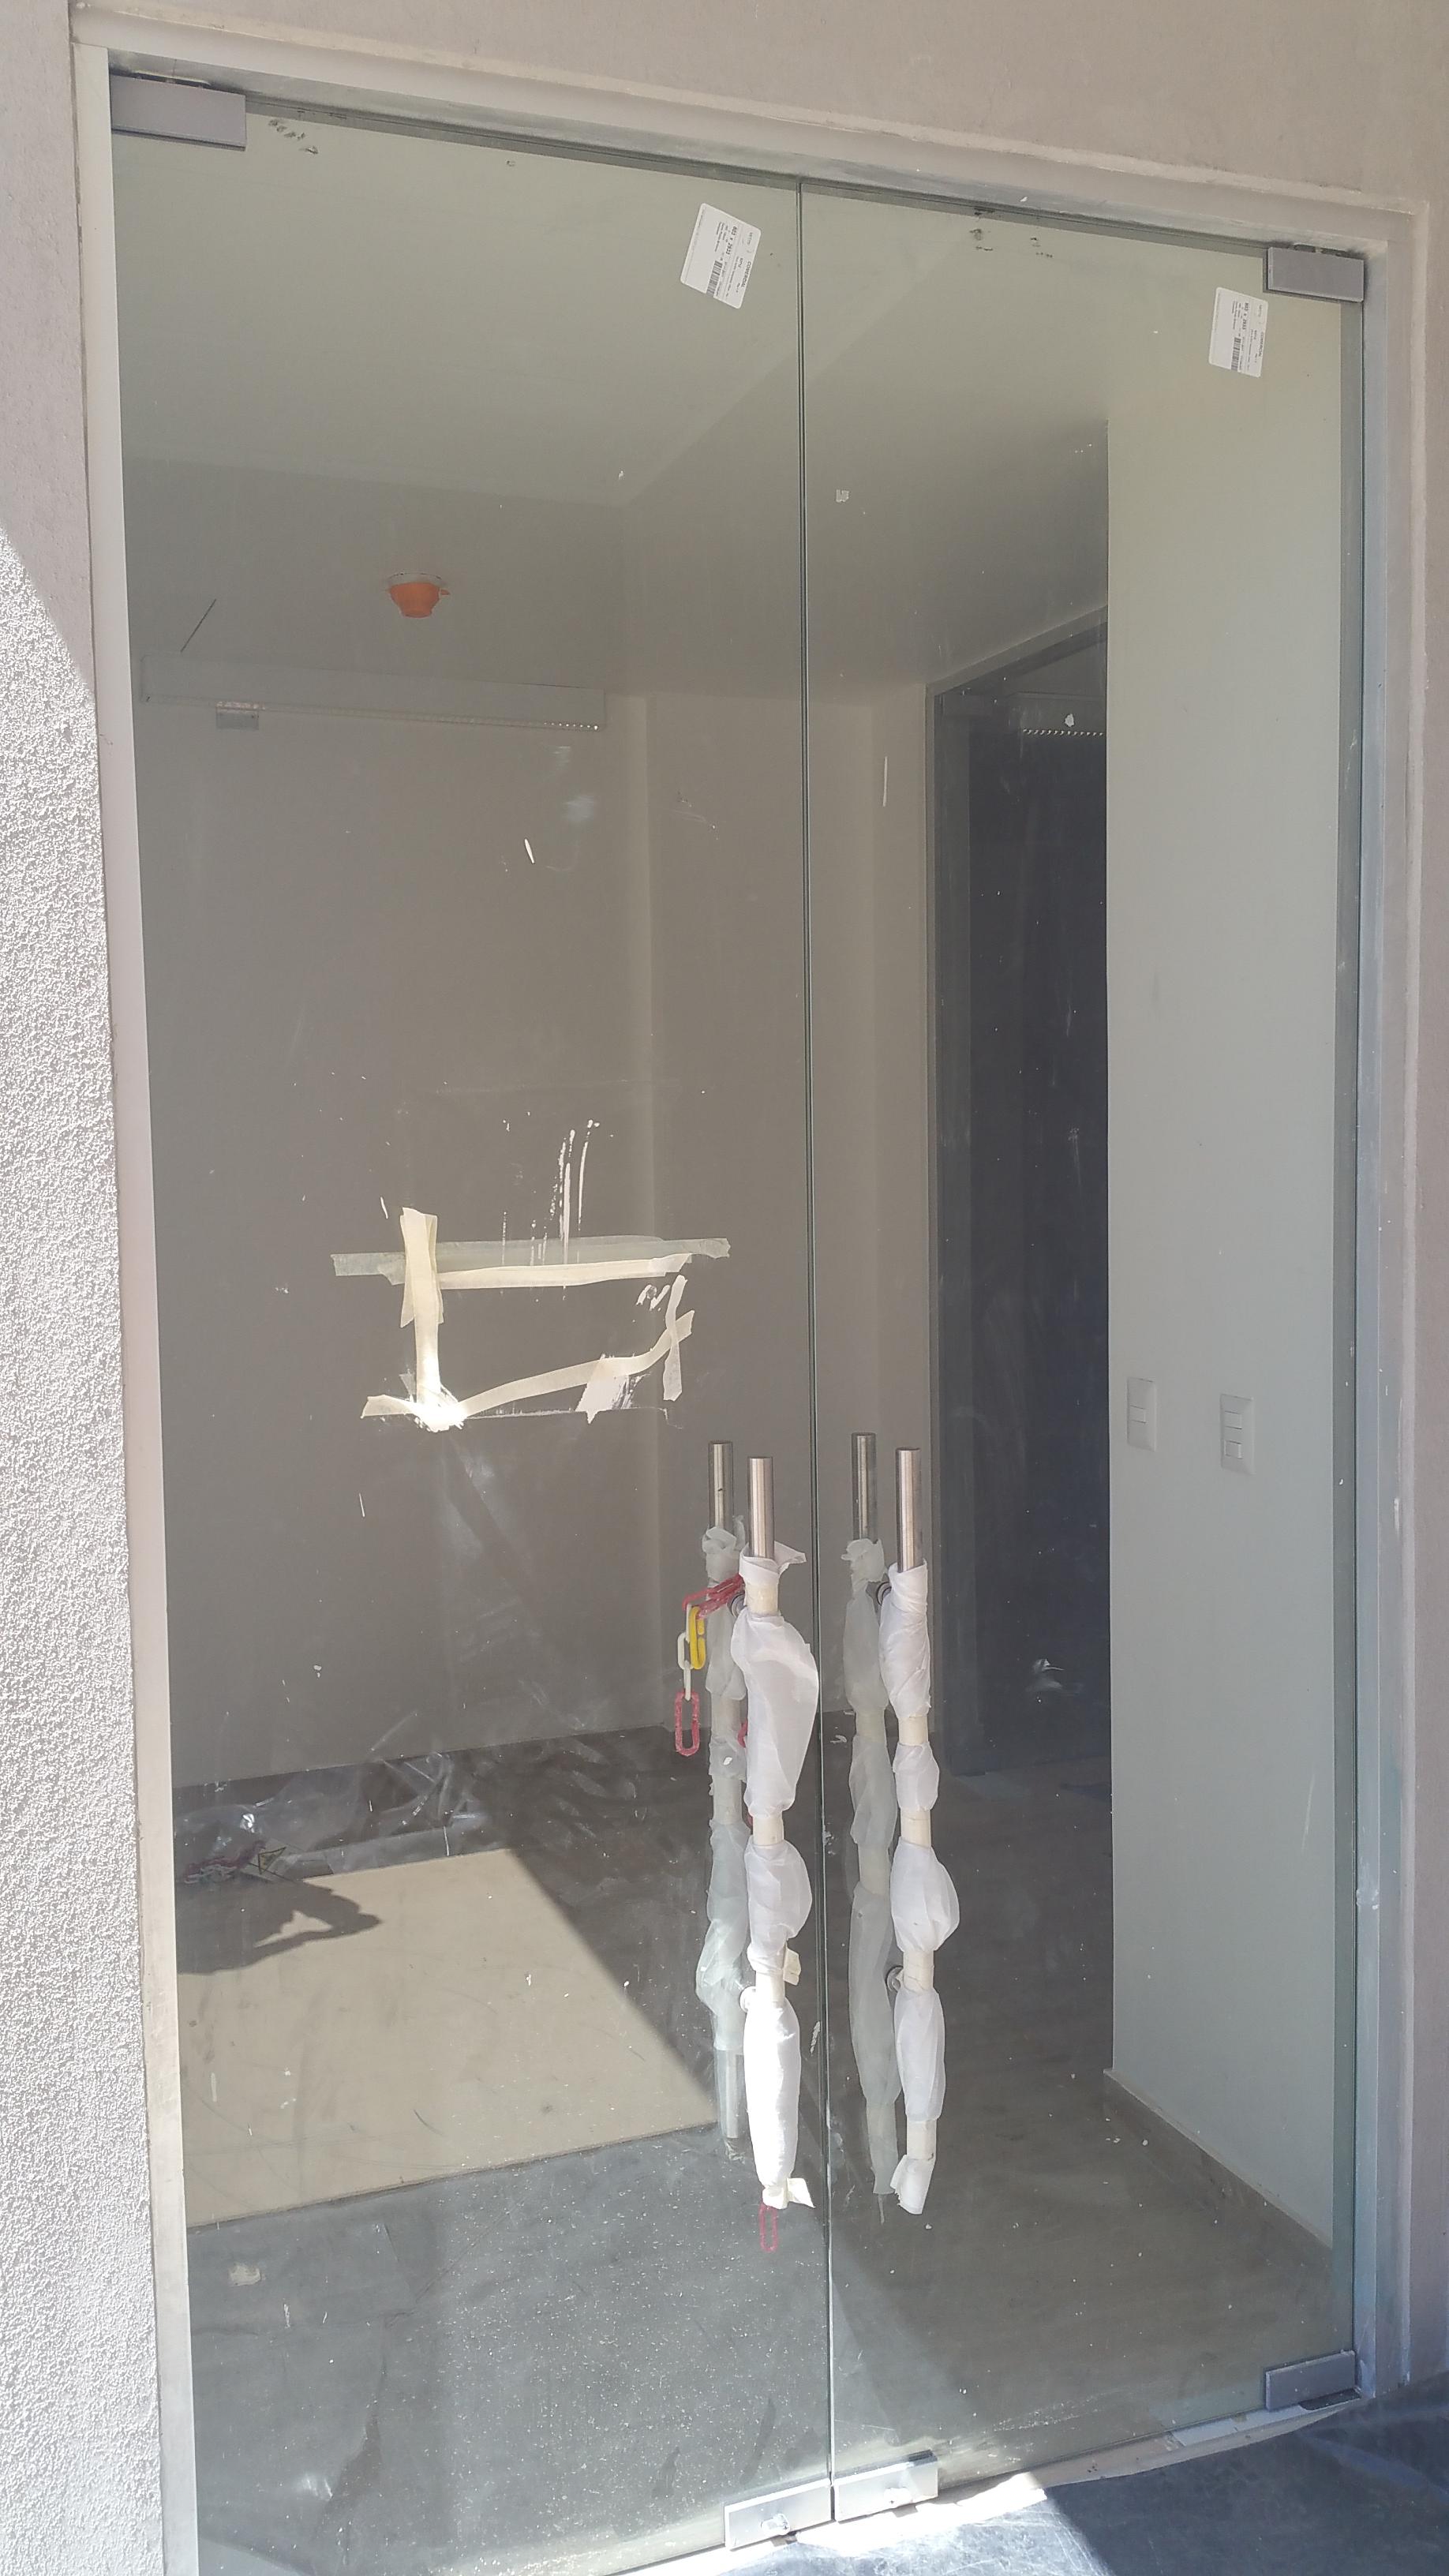

LSST Front entrance Level 1

Inside alcove of front entrance LSST glass doors offer entrance to first level of the Facility

Credit: Rubin Observatory/NSF/AURA